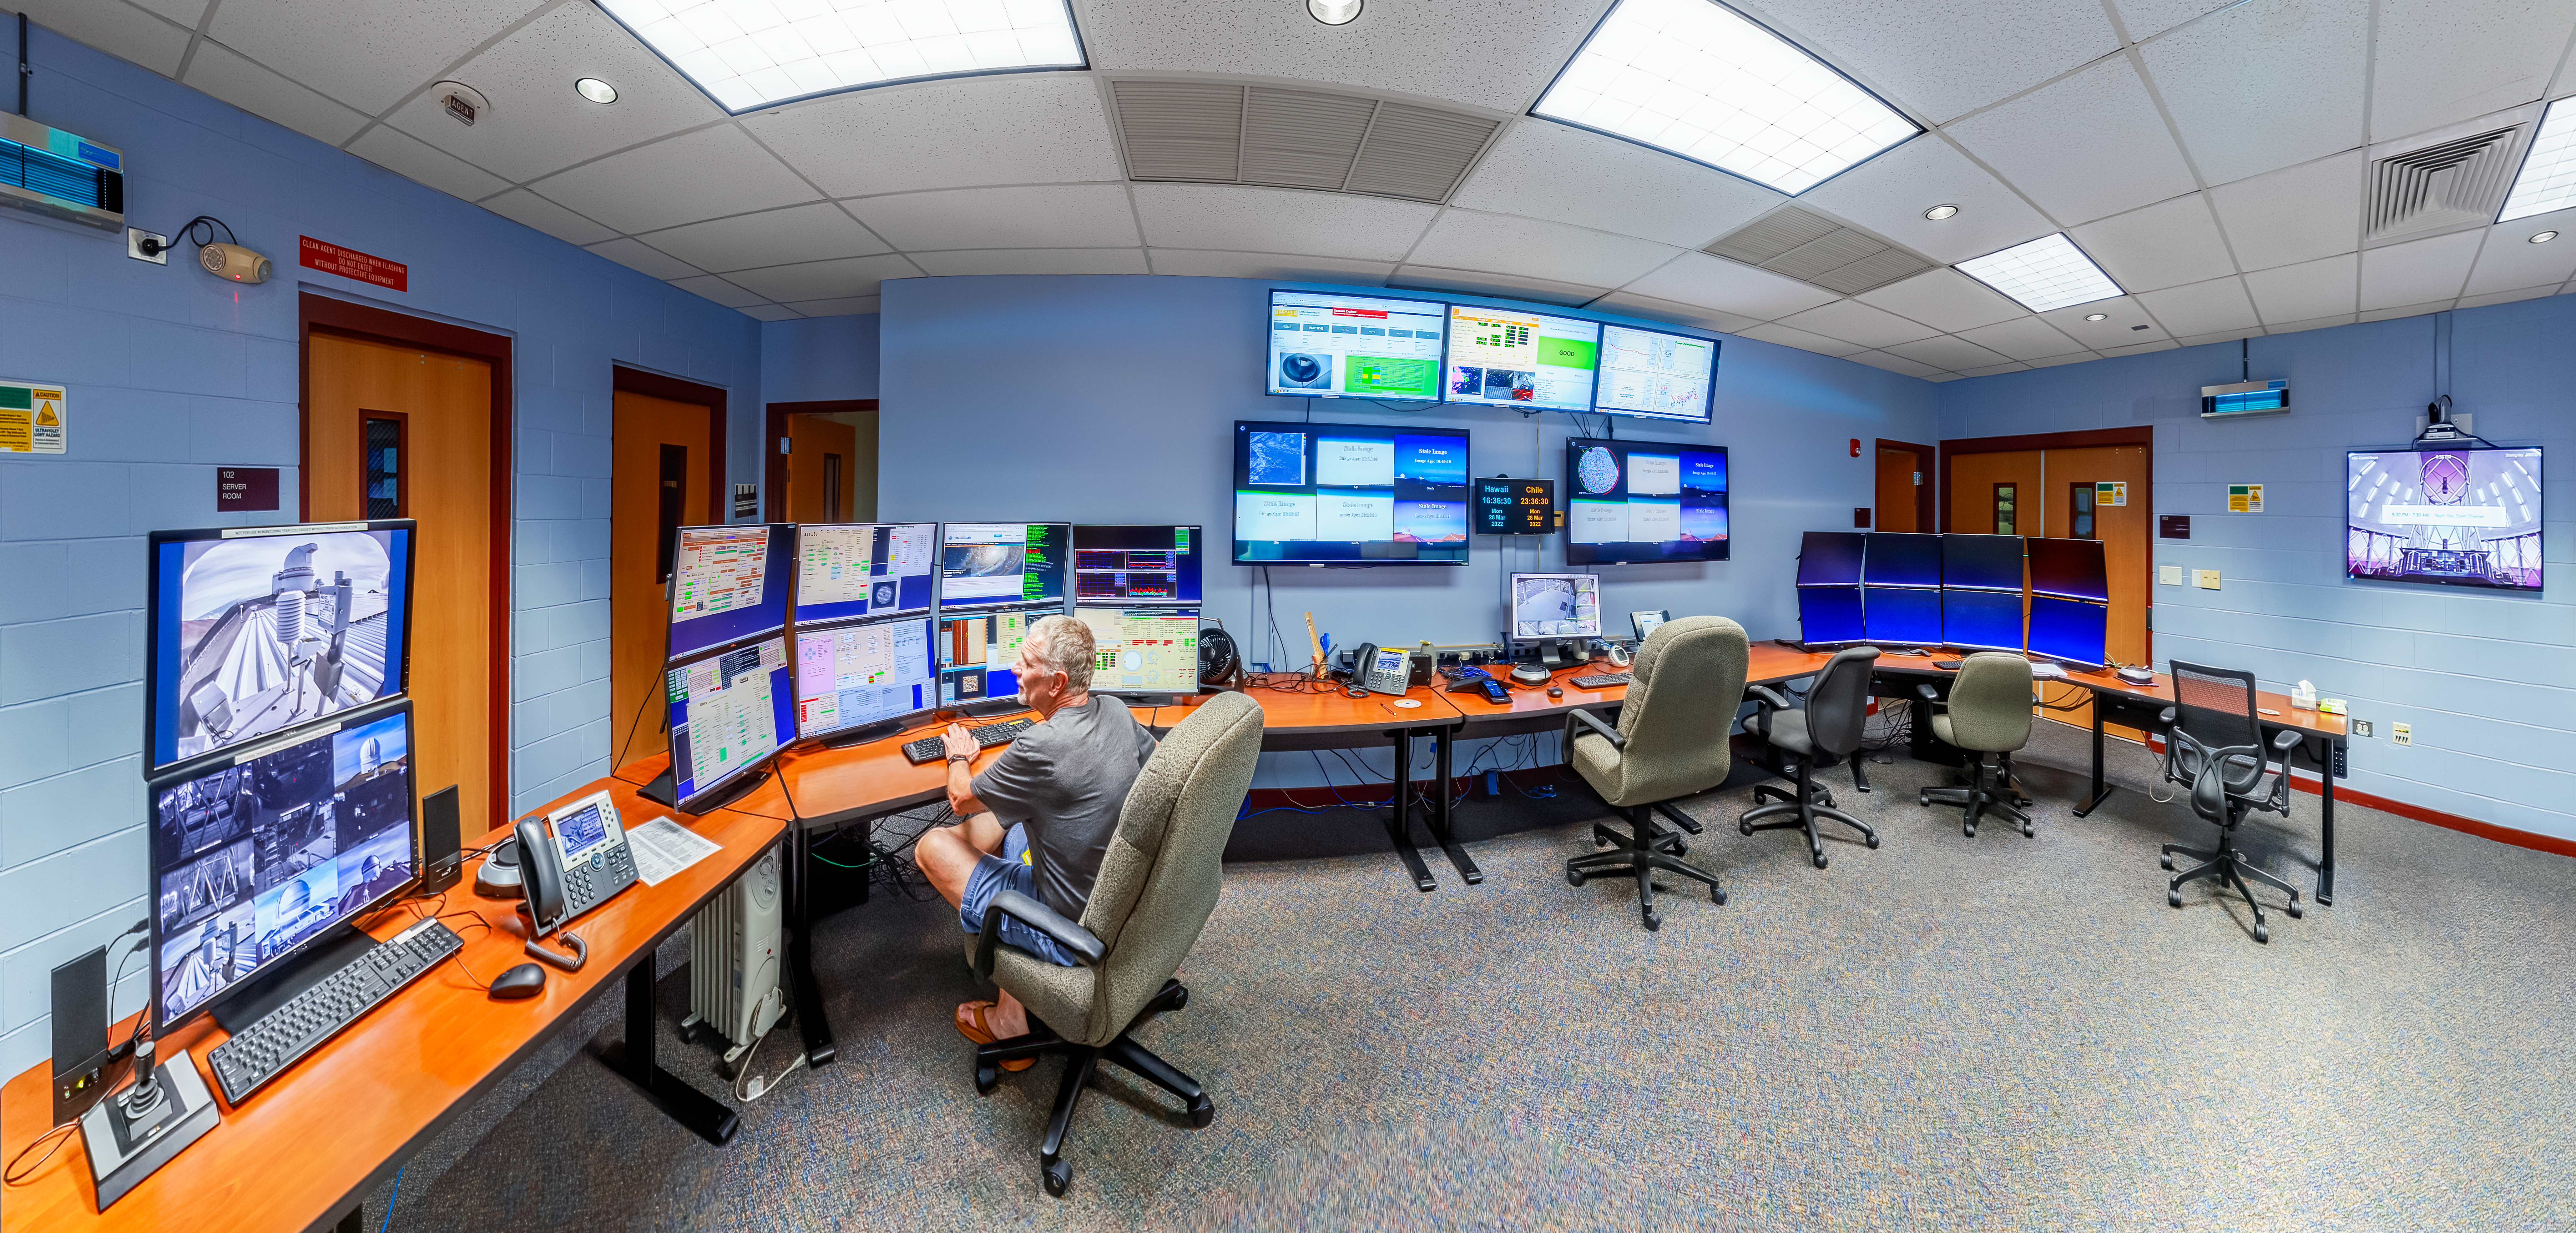

Hilo Base Facility Control Room Panorama

A panoramic shot of the Gemini North Hilo Base Facility control room in Hilo, Hawai‘i.

Credit: International Gemini Observatory/NOIRLab/NSF/AURA/ P. Horálek